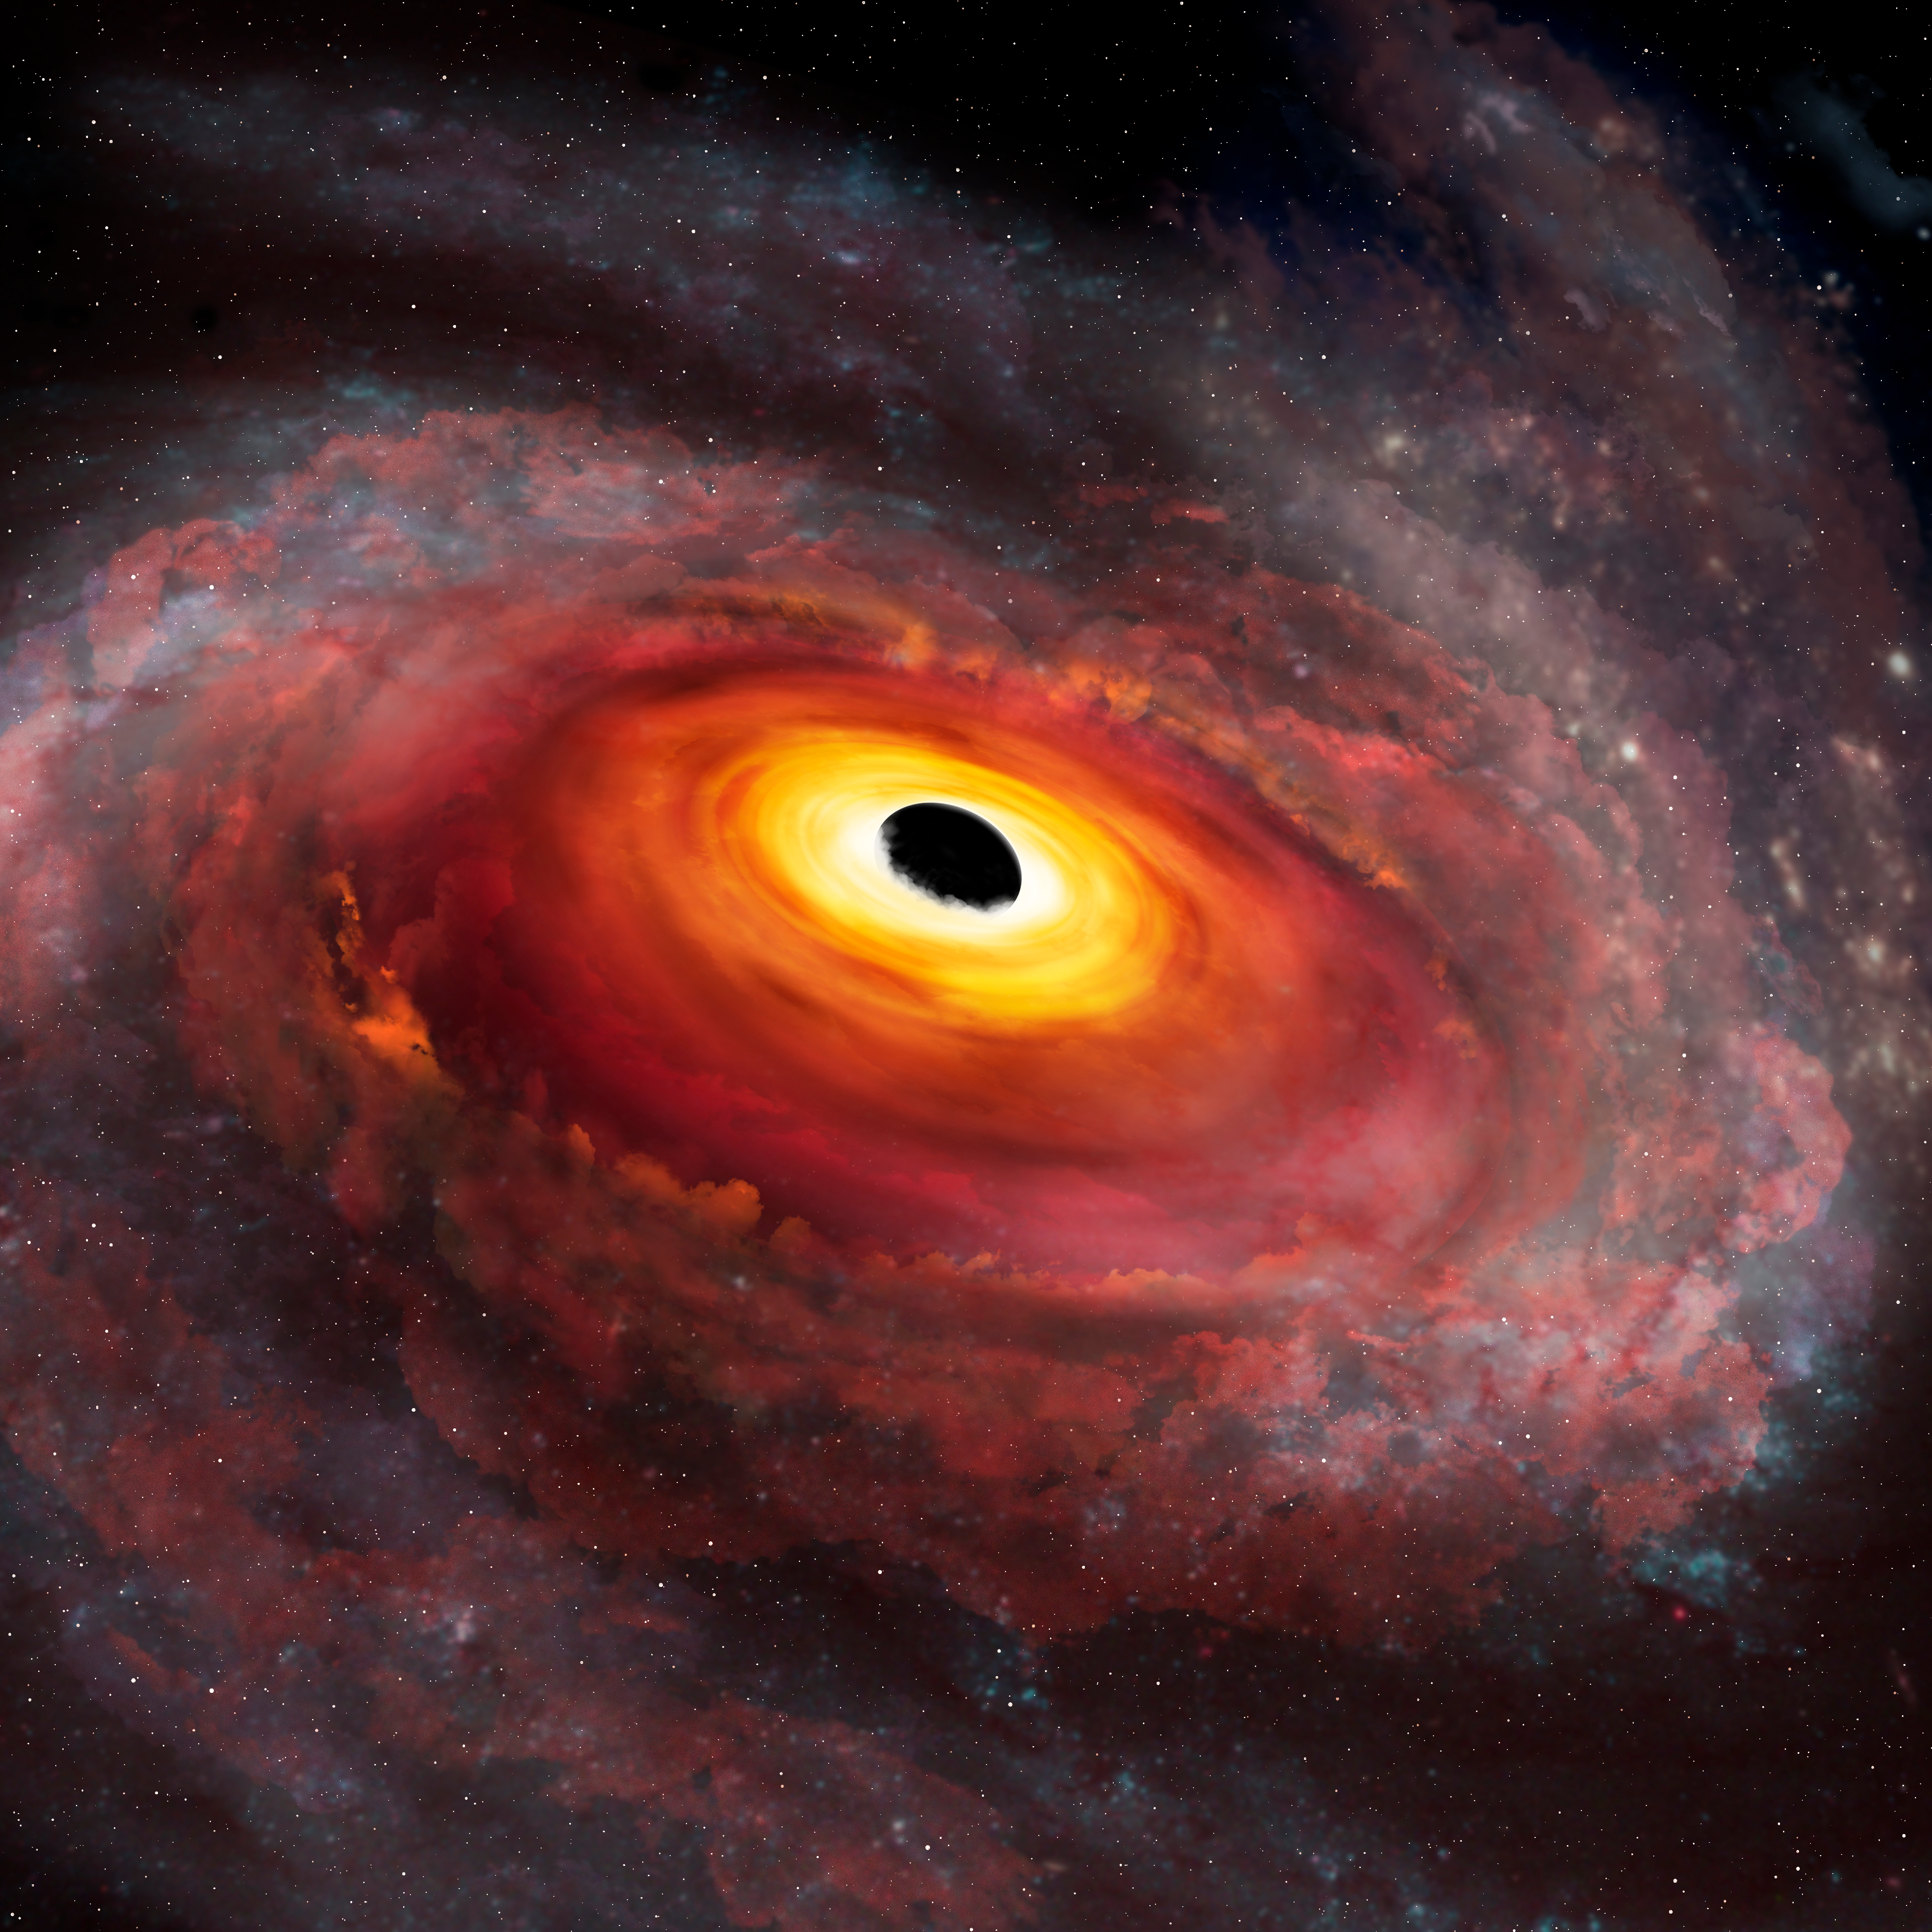

Artist’s conception of the central portion of the galaxy that hosts the quasar SDSS J135246.37+423923.5 viewed at infrared wavelengths

The image shows the same artist’s view at infrared wavelengths, as seen by the Gemini GNIRS detector. The thick outflow is transparent at infrared wavelengths, giving us a clear line of sight to the quasar. The infrared spectrum yields the quasar redshift, and from that reference frame, we measured the record-breaking outflow velocity.

Credit: International Gemini Observatory/NOIRLab/NSF/AURA/P. Marenfeld